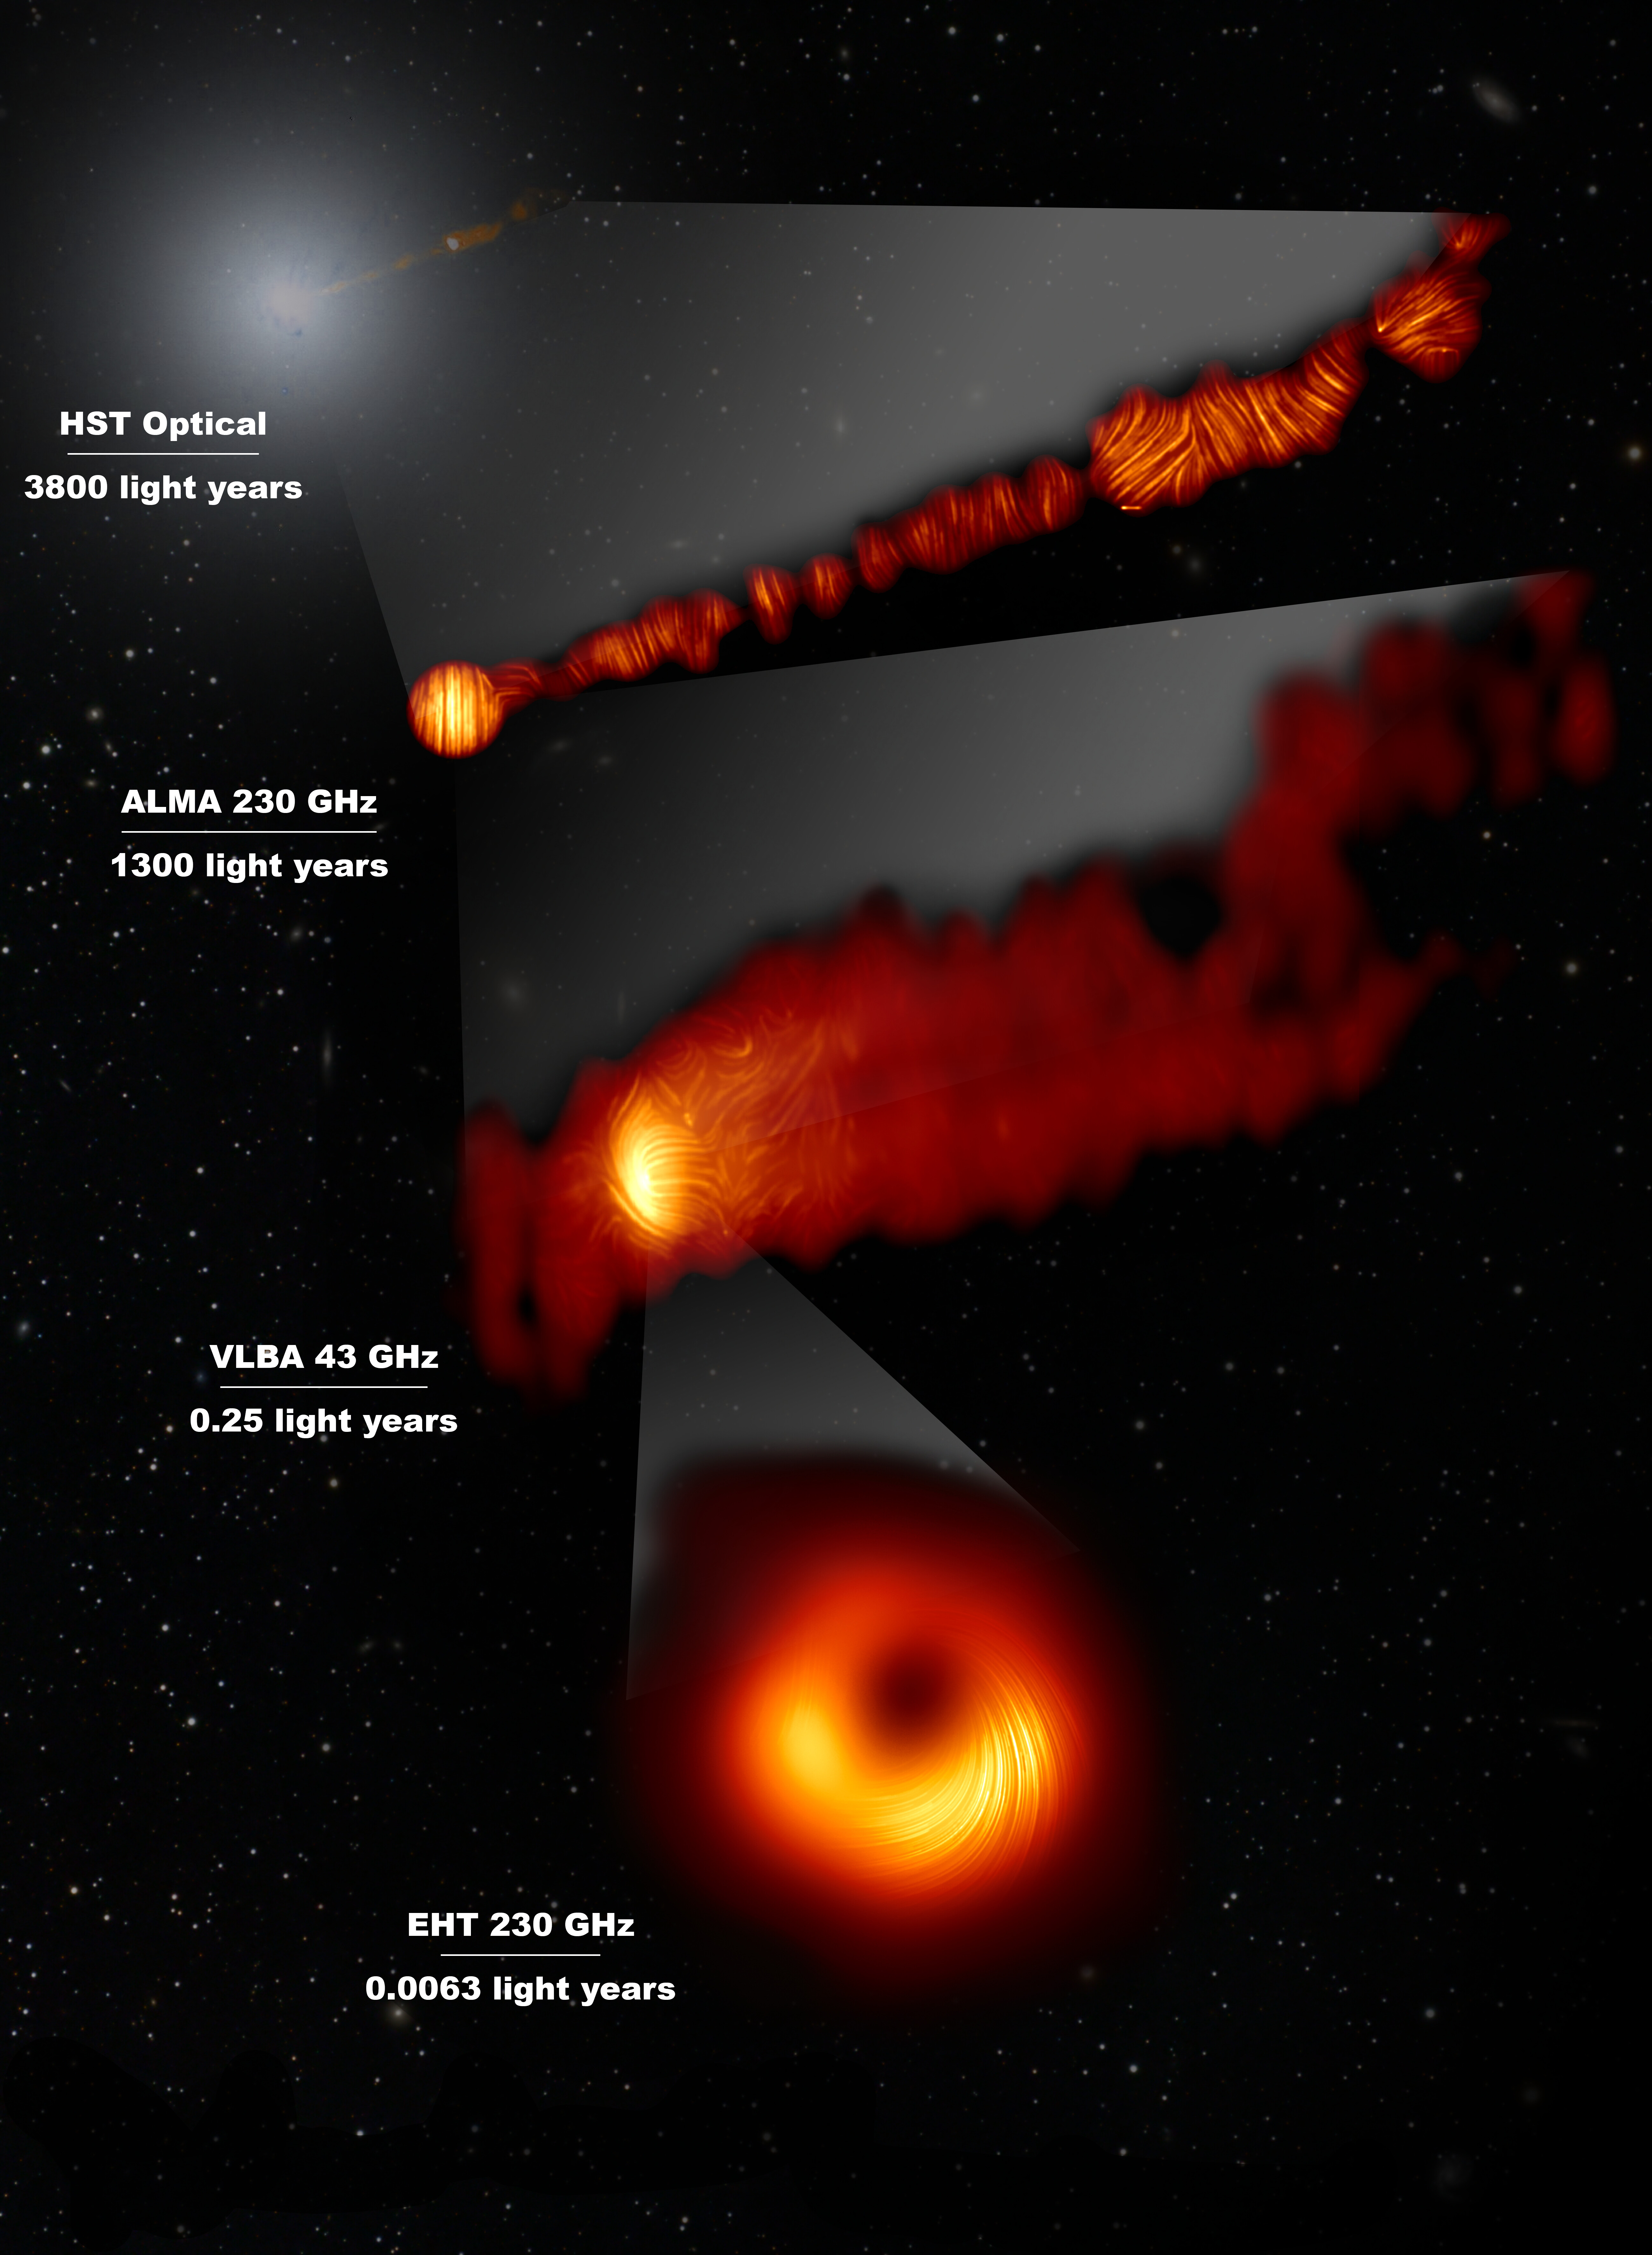

View of the M87 jet in the visible and polarised-light view of t

This composite image shows three views of the central region of the Messier 87 (M87) galaxy in polarised light and one view, in the visible wavelength, taken with the Hubble Space Telescope. The galaxy has a supermassive black hole at its centre and is famous for its jets, that extend far beyond the galaxy. The Hubble image at the top captures a part of the jet some 6000 light years in size.

One of the polarised-light images, obtained with the Chile-based Atacama Large Millimeter/submillimeter Array (ALMA), in which ESO is a partner, shows part of the jet in polarised light. This image captures the part of the jet, with a size of 6000 light years, closer to the centre of the galaxy.

The other polarised light images zoom in closer to the supermassive black hole: the middle view covers a region about one light year in size and was obtained with the National Radio Astronomy Observatory’s Very Long Baseline Array (VLBA) in the US.

The most zoomed-in view was obtained by linking eight telescopes around the world to create a virtual Earth-sized telescope, the Event Horizon Telescope or EHT. This allows astronomers to see very close to the supermassive black hole, into the region where the jets are launched.

The lines mark the orientation of polarisation, which is related to the magnetic field in the regions imaged. The ALMA data provides a description of the magnetic field structure along the jet. Therefore the combined information from the EHT and ALMA allows astronomers to investigate the role of magnetic fields from the vicinity of the event horizon (as probed with the EHT on light-day scales) to far beyond the M87 galaxy along its powerful jets (as probed with ALMA on scales of thousand of light-years).

The values in GHz refer to the frequencies of light at which the different observations were made. The horizontal lines show the scale (in light years) of each of the individual images.

Credit: EHT Collaboration; ALMA (ESO/NAOJ/NRAO), Goddi et al.; NASA, ESA and the Hubble Heritage Team (STScI/AURA); VLBA (NRAO), Kravchenko et al.; J. C. Algaba, I. Martí-Vidal